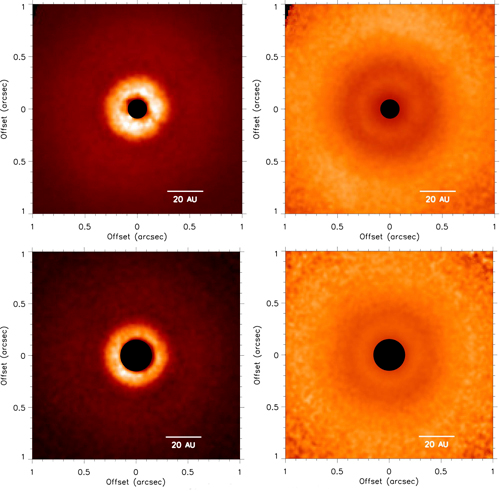

Images of the TW Hya disk

Left: GPI J band (top) and K1 band (bottom) polarized intensity (Qr) images of the TW Hya disk. Right: Qr(i; j) scaled by r2(i; j), where r(i; j) is the distance (in pixels) of pixel position (i; j) from the central star, corrected for projection effects. All images are shown on a linear scale. The coronagraph is represented by the black filled circles and images are oriented with north up and east to the left.

Credit: Gemini Observatory/AURA/Valerie Rapson - Rochester Institute of Technology (PI)